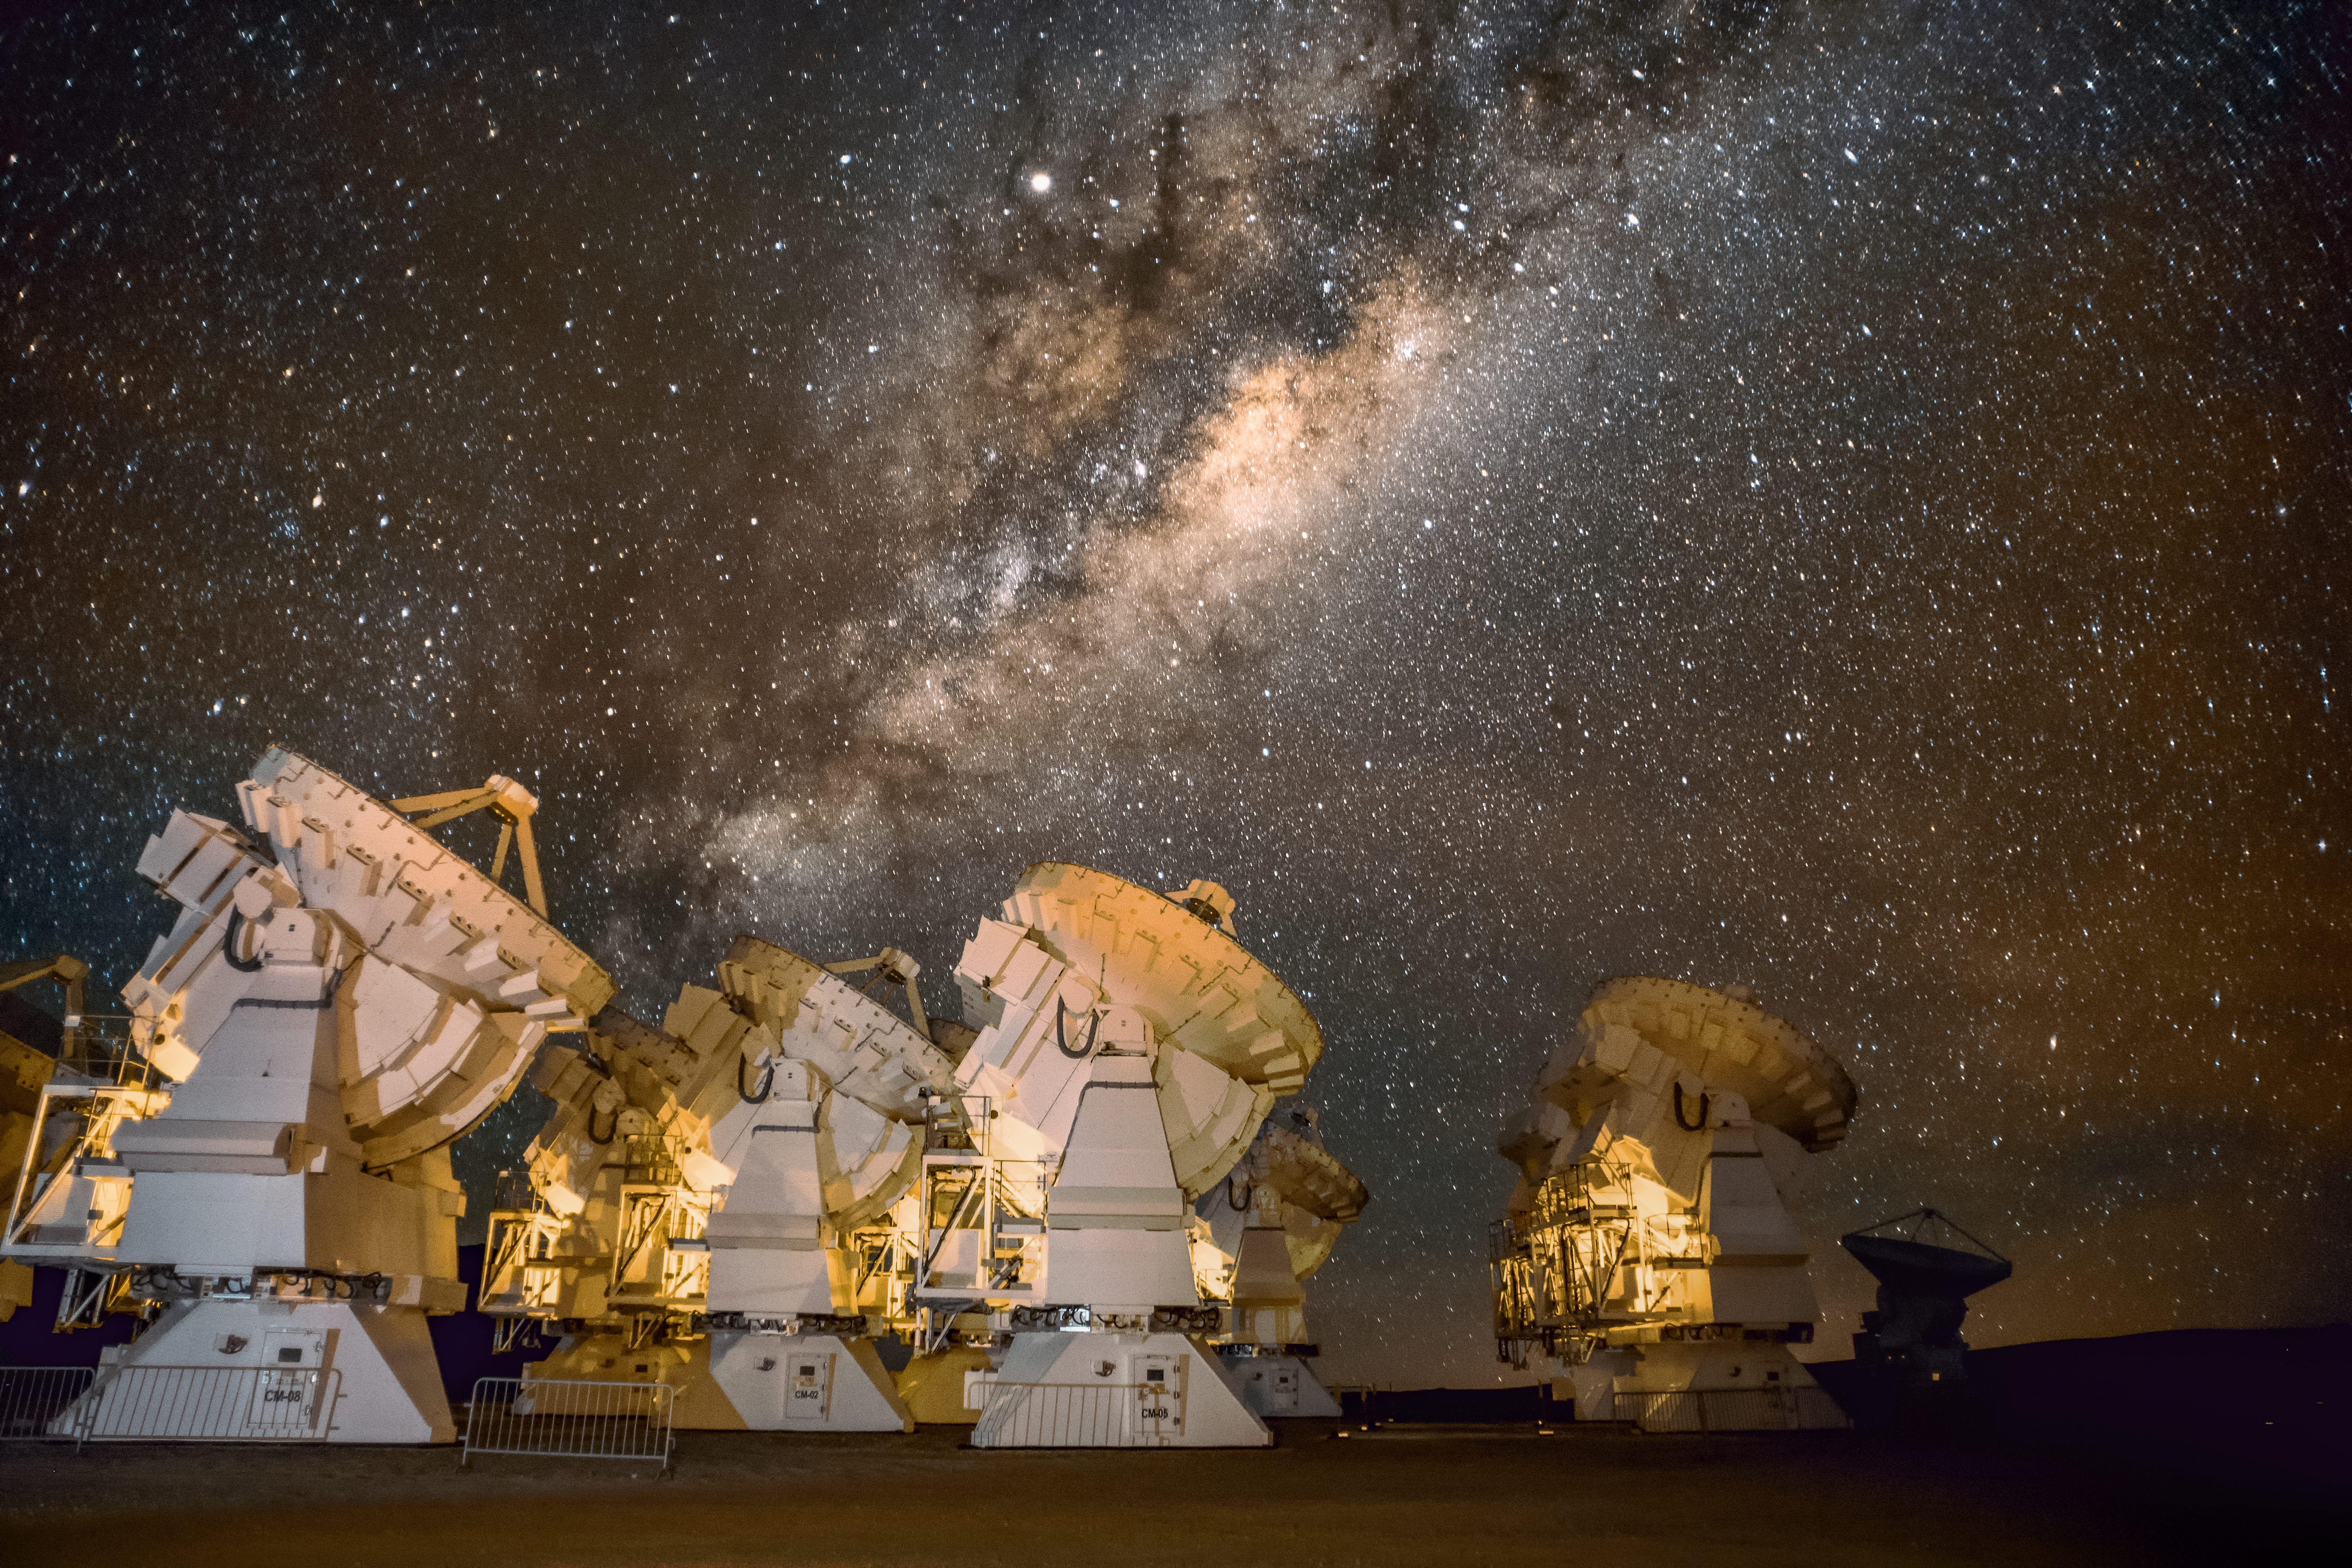

ALMA and the Milky Way

A panorama of the Atacama Large Millimeter/submillimeter Array, or ALMA, site underneath the Milky Way. ALMA is the world's largest ground-based facility for observations in the millimeter/submillimeter regime located on the Chajnantor plateau, 5000 meters altitude in northern Chile.

Credit: ESO/S. Otarola